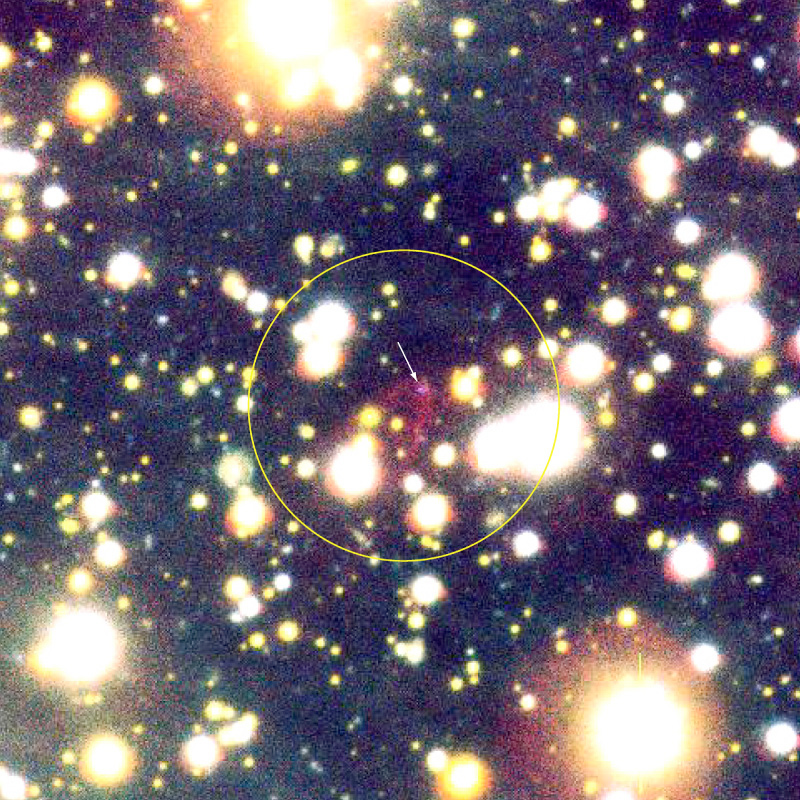

A bowshock Nebula near the neutron star RXJ 18565-3754

False-colour composite photo of the sky field with the lonely neutron star RX J1856.5-3754 and the related cone-shaped nebula. It is based on a series of exposures obtained with the multi-mode FORS2 instrument at VLT KUEYEN through three different optical filters: R (29 exposures of 136 sec each; ~1.1 hrs total; here rendered as green); H-alpha (19; 1020 sec; ~5.5 hrs; red); and B (10; 138 sec; ~0.4 hrs; blue). The seeing was good to excellent during the exposures (0.66 arcsec on average). The trails of some moving objects, most likely asteroids in the solar system, are seen in the field with intermittent blue, green and red colours. For clarity, a smaller area around the neutron star and the cone ("bowshock") nebula has been enlarged in this image. The object is at the centre of the circle and the neutron star is indicated with an arrow; the field measures 80 x 80 arcsec 2. North is to the lower right and East is upper right. The motion of the neutron star as seen on the sky (see the text) is towards East, exactly in the direction indicated by the nebula.

Credit: ESO